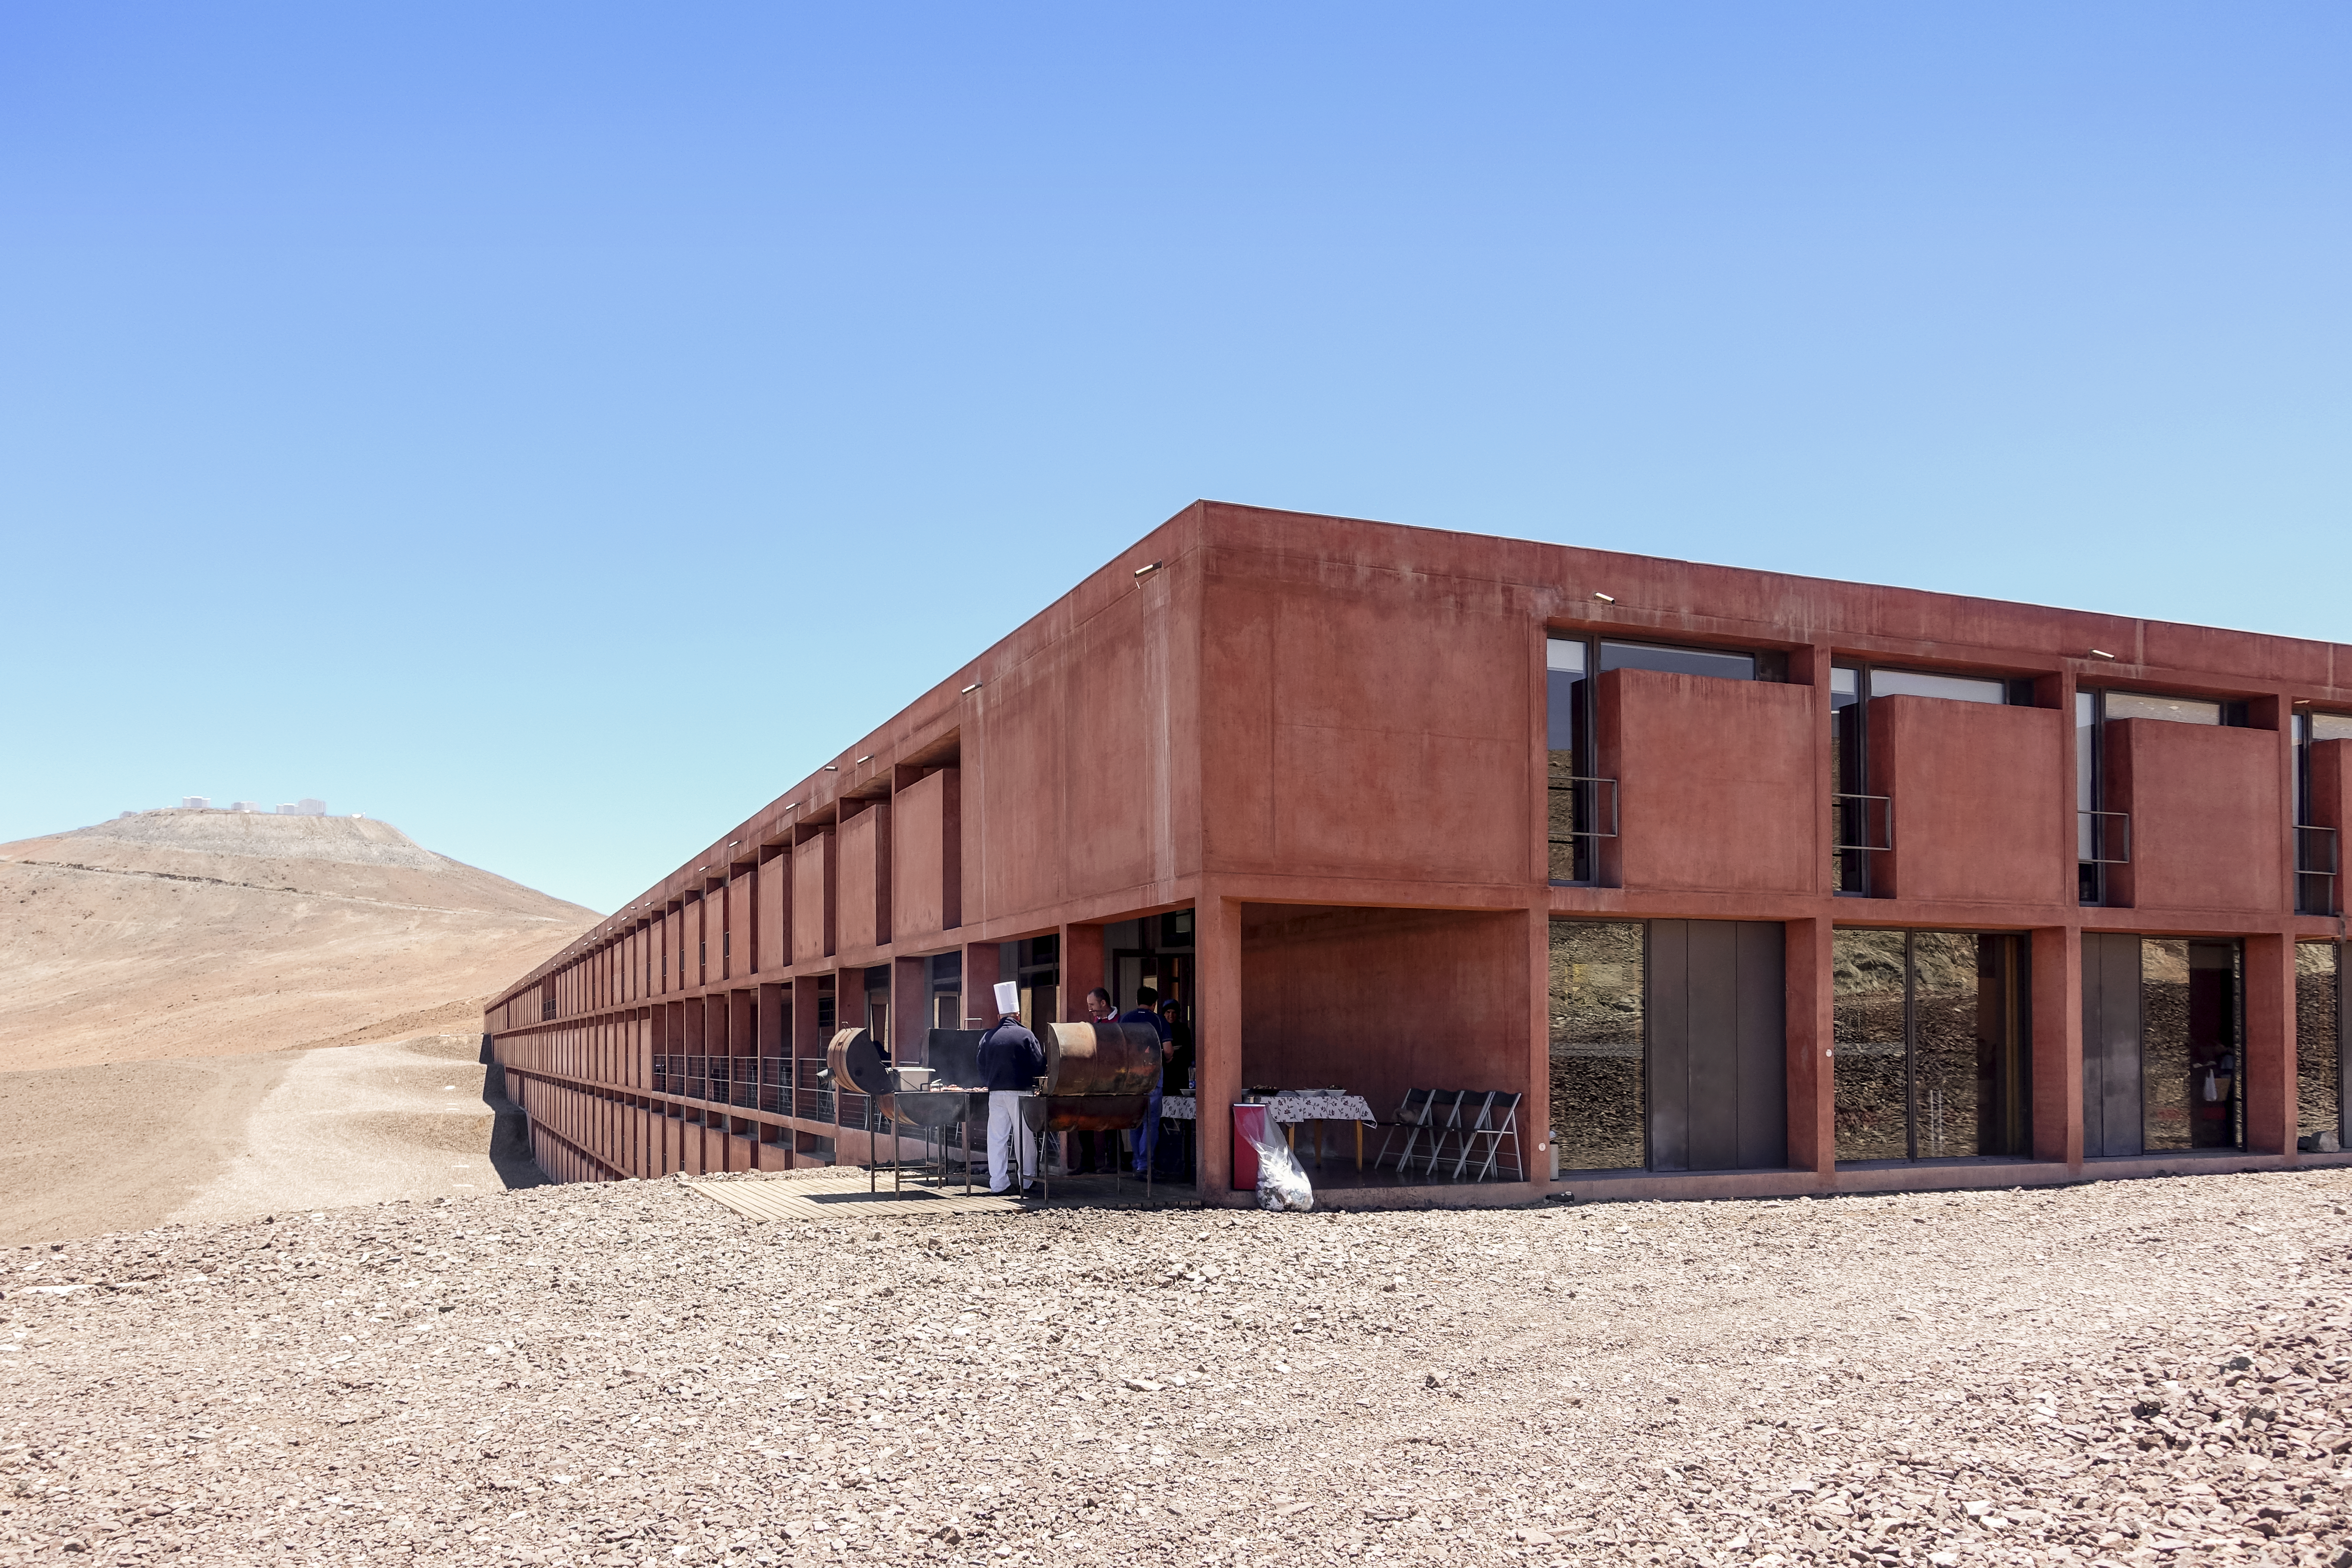

Home in the desert

This image shows the Residencia, the hotel that serves as home for the staff and astronomers working at ESO's Very Large Telescope (VLT). The Residencia has several leisure facilities including a music room, library and cinema, and even a large indoor garden with a swimming pool. It offers a relaxing oasis amid the harsh desert surroundings for its inhabitants, who often have to work long hours. The glamorous interior was also used as a backdrop for part of the James Bond movie "Quantum of Solace".

Credit: L. Honnorat/ESO